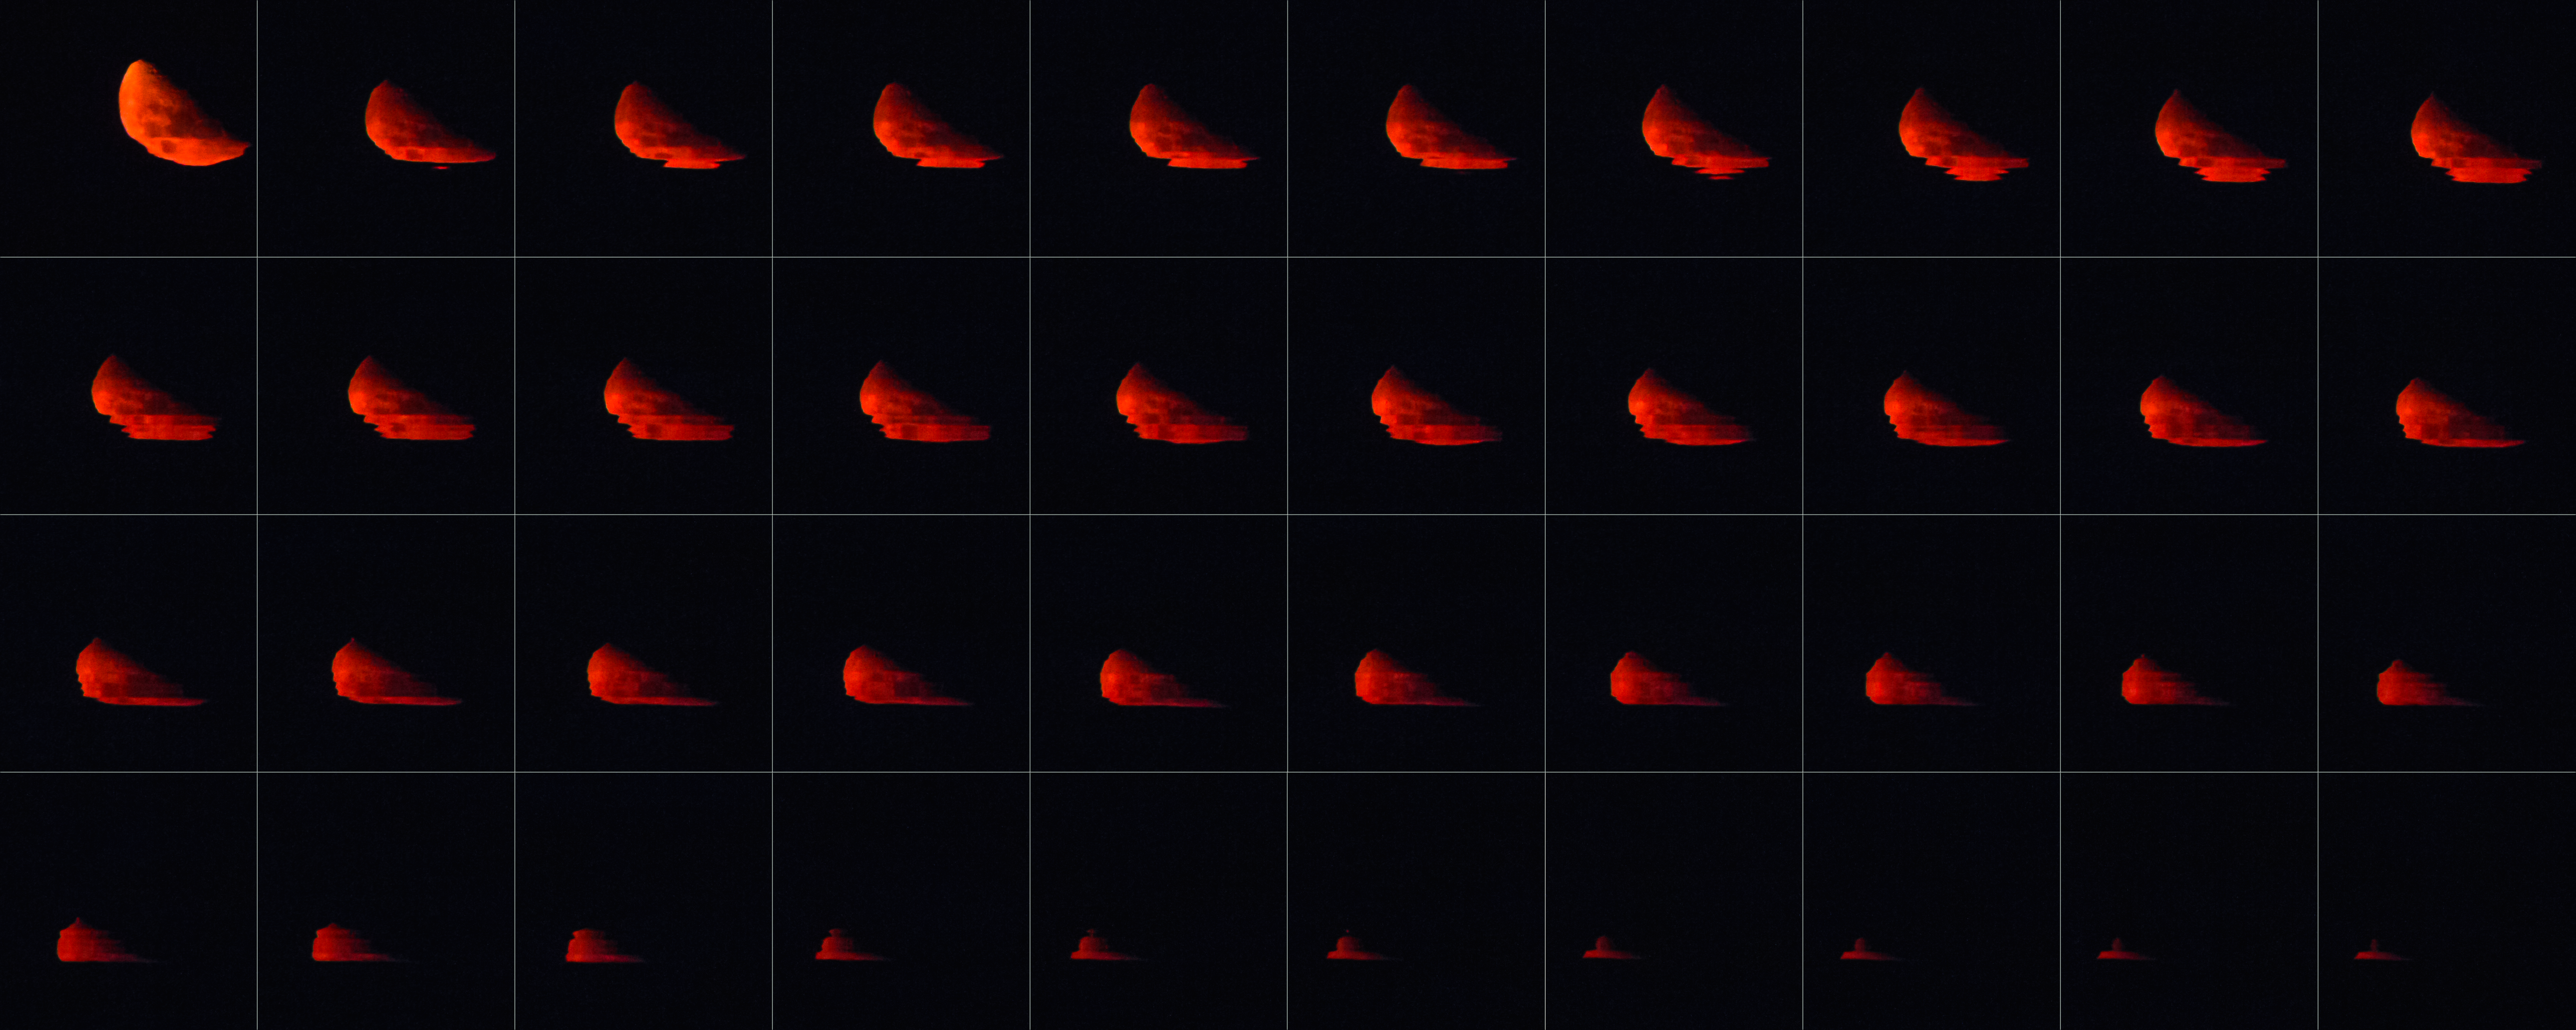

Swimming Moon

This photo montage shows a familiar cosmic object — the Moon — in a very unfamiliar way.

ESO Photo Ambassador Petr Horálek captured this photoset while visiting ESO’s high-altitude Paranal Observatory in Chile, where skies are remarkably clear. He snapped photographs of this striking blood-red moonset at five-second intervals, watching as the Moon sank through the dark sky before finally dipping below the horizon (the frames are ordered chronologically from left to right, and top to bottom).

The prominent red colour of these images is due to the phenomenon of atmospheric refraction. As the Moon approaches the horizon, its reflected light must traverse more and more of the atmosphere before reaching our eyes, meaning that scattering becomes more prominent — in other words, there is more air for the light to push through, and more light is scattered. Of all the colours of visible light, the Earth’s atmosphere scatters and refracts red light the least due to its longer wavelength, casting sunsets and moonsets in a characteristic orange-red hue.

Alongside the colour, the other notable feature of this image is the apparent rippling effect — the Moon appears to be melting! Again, this is an atmospheric effect; light rays are here unusually and unevenly refracted by layers of air with different densities, temperatures, pressures, humidities, and so on. The shape of the Moon also appears flattened due to the lensing power of the atmosphere, which pushes the lower sections upwards to create an oval or egg-like shape. These phenomena are all caused by differential refraction — essentially, each layer of the Earth’s atmosphere deals with the Moon’s light differently, resulting in this distorted, belted effect.

Credit: P. Horálek/ESO